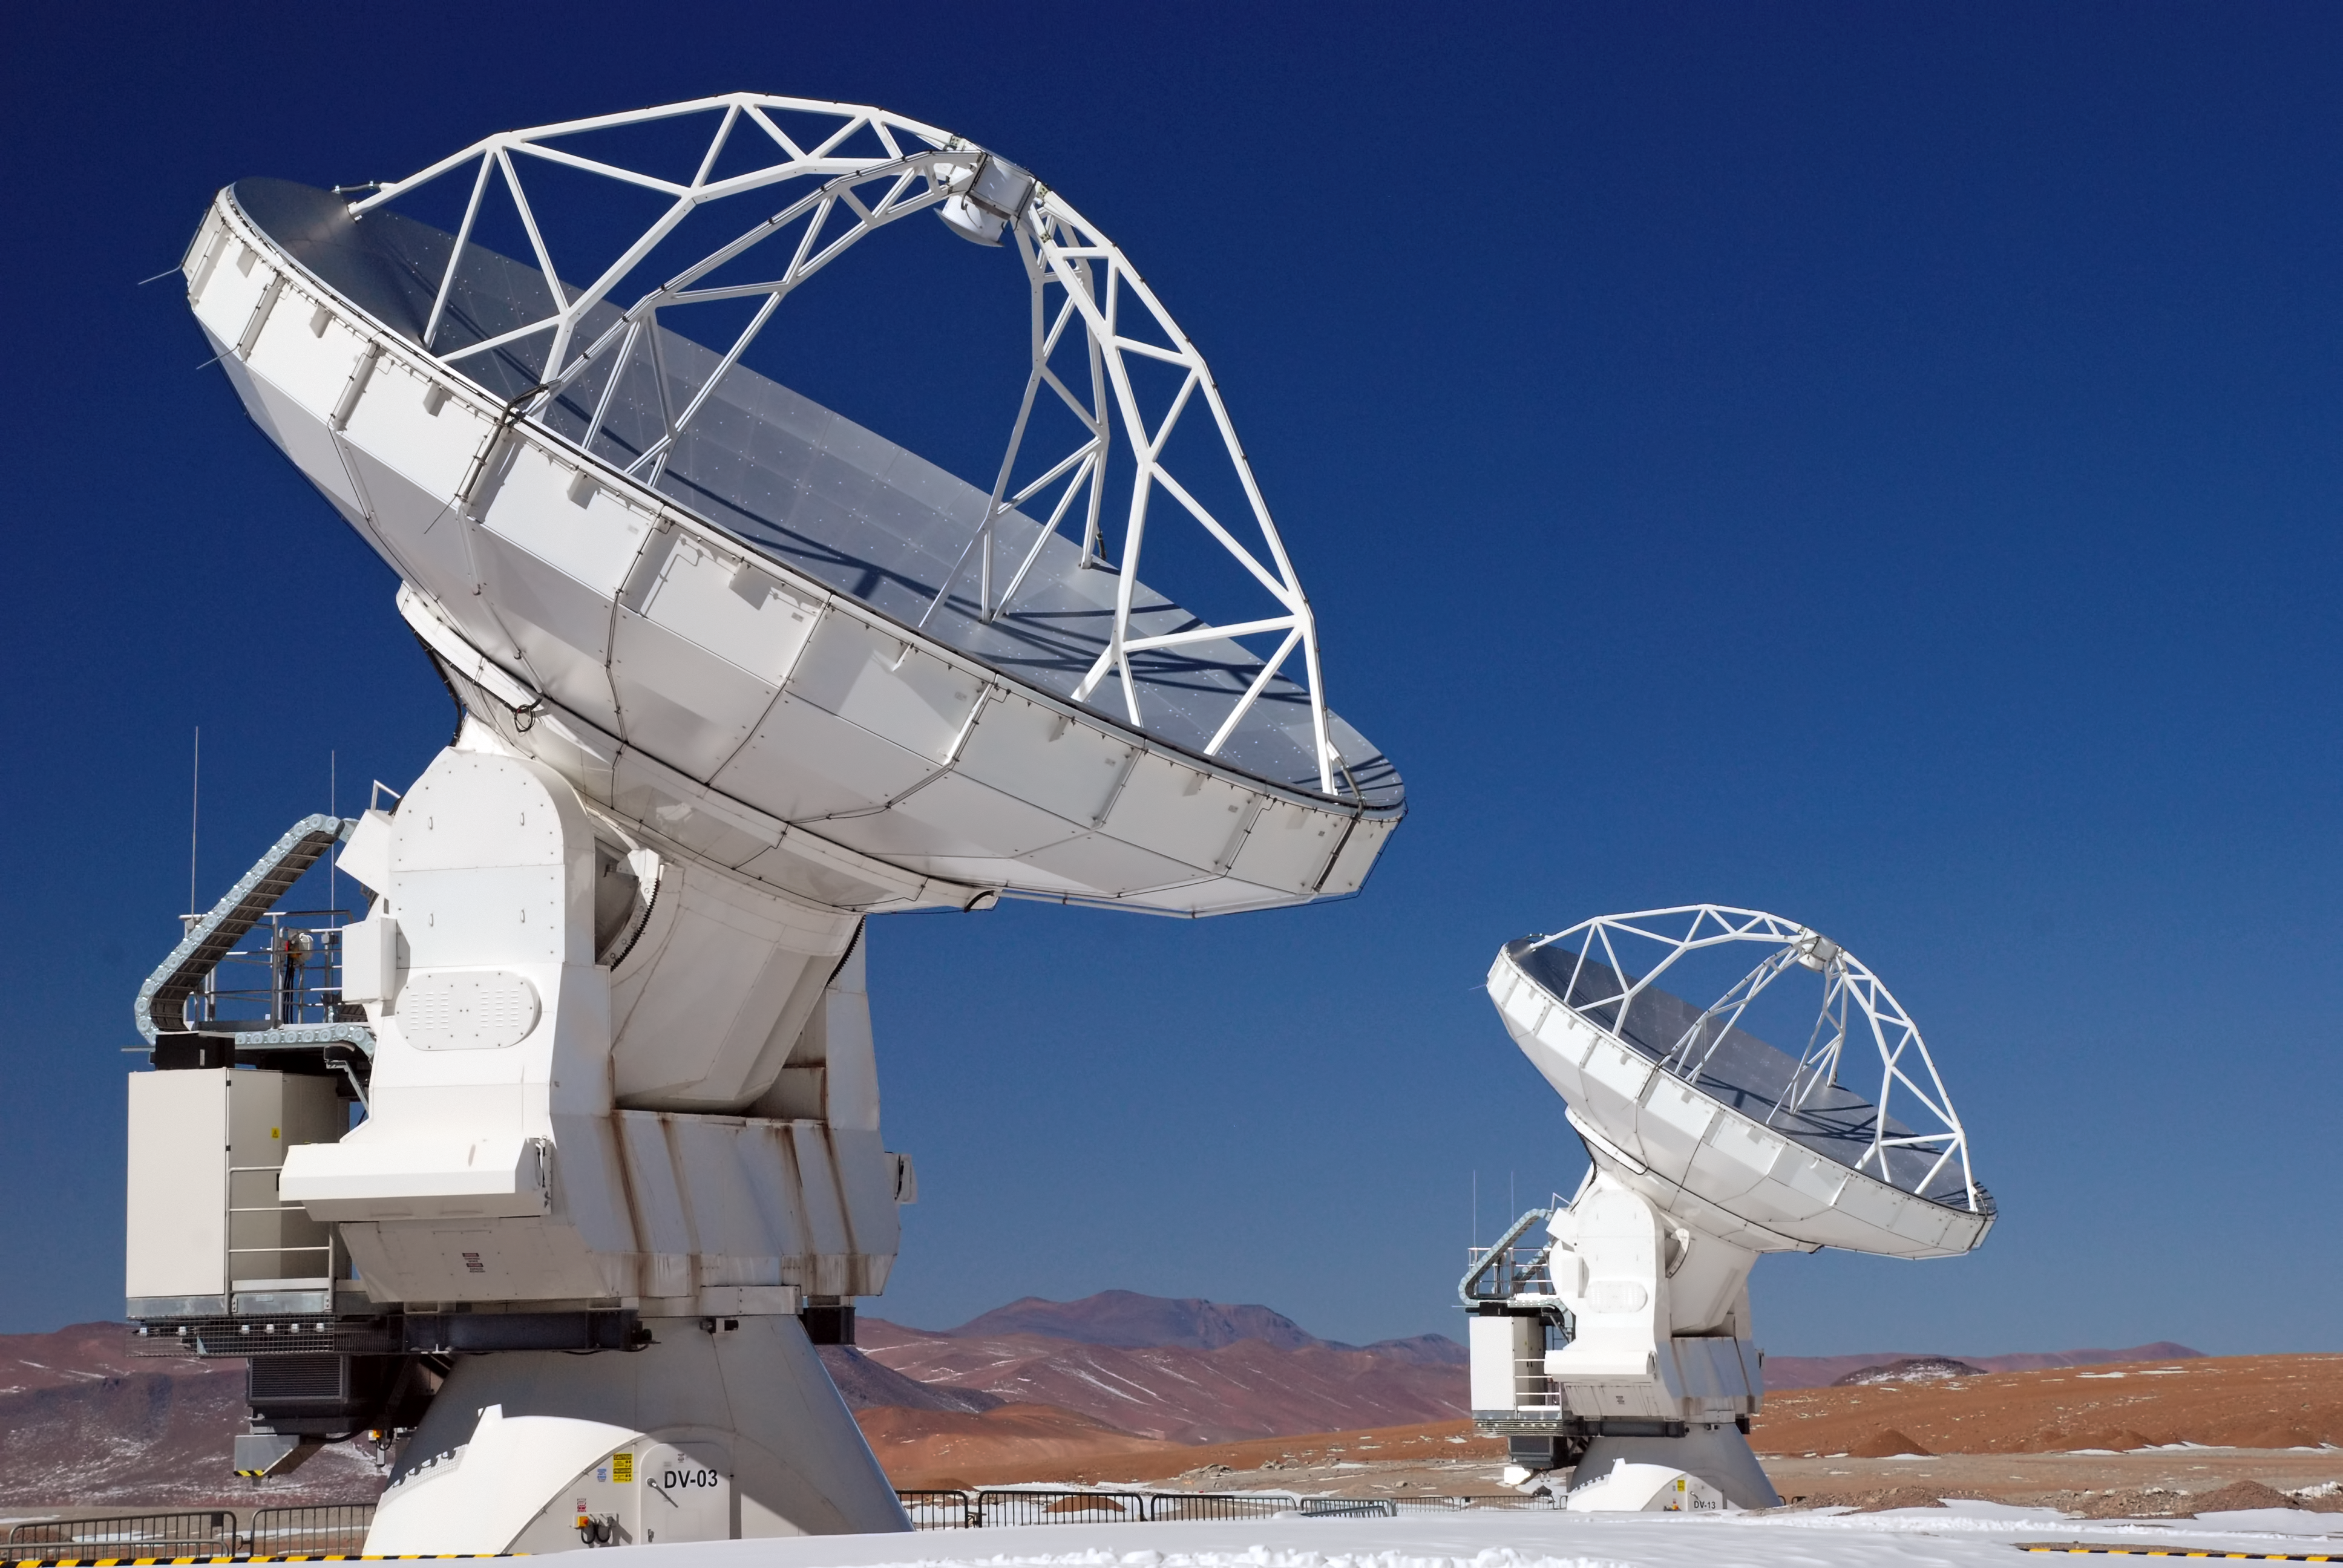

ALMA up close

Close-up image of two antennas of the ALMA

Credit: C. Duran/ESO